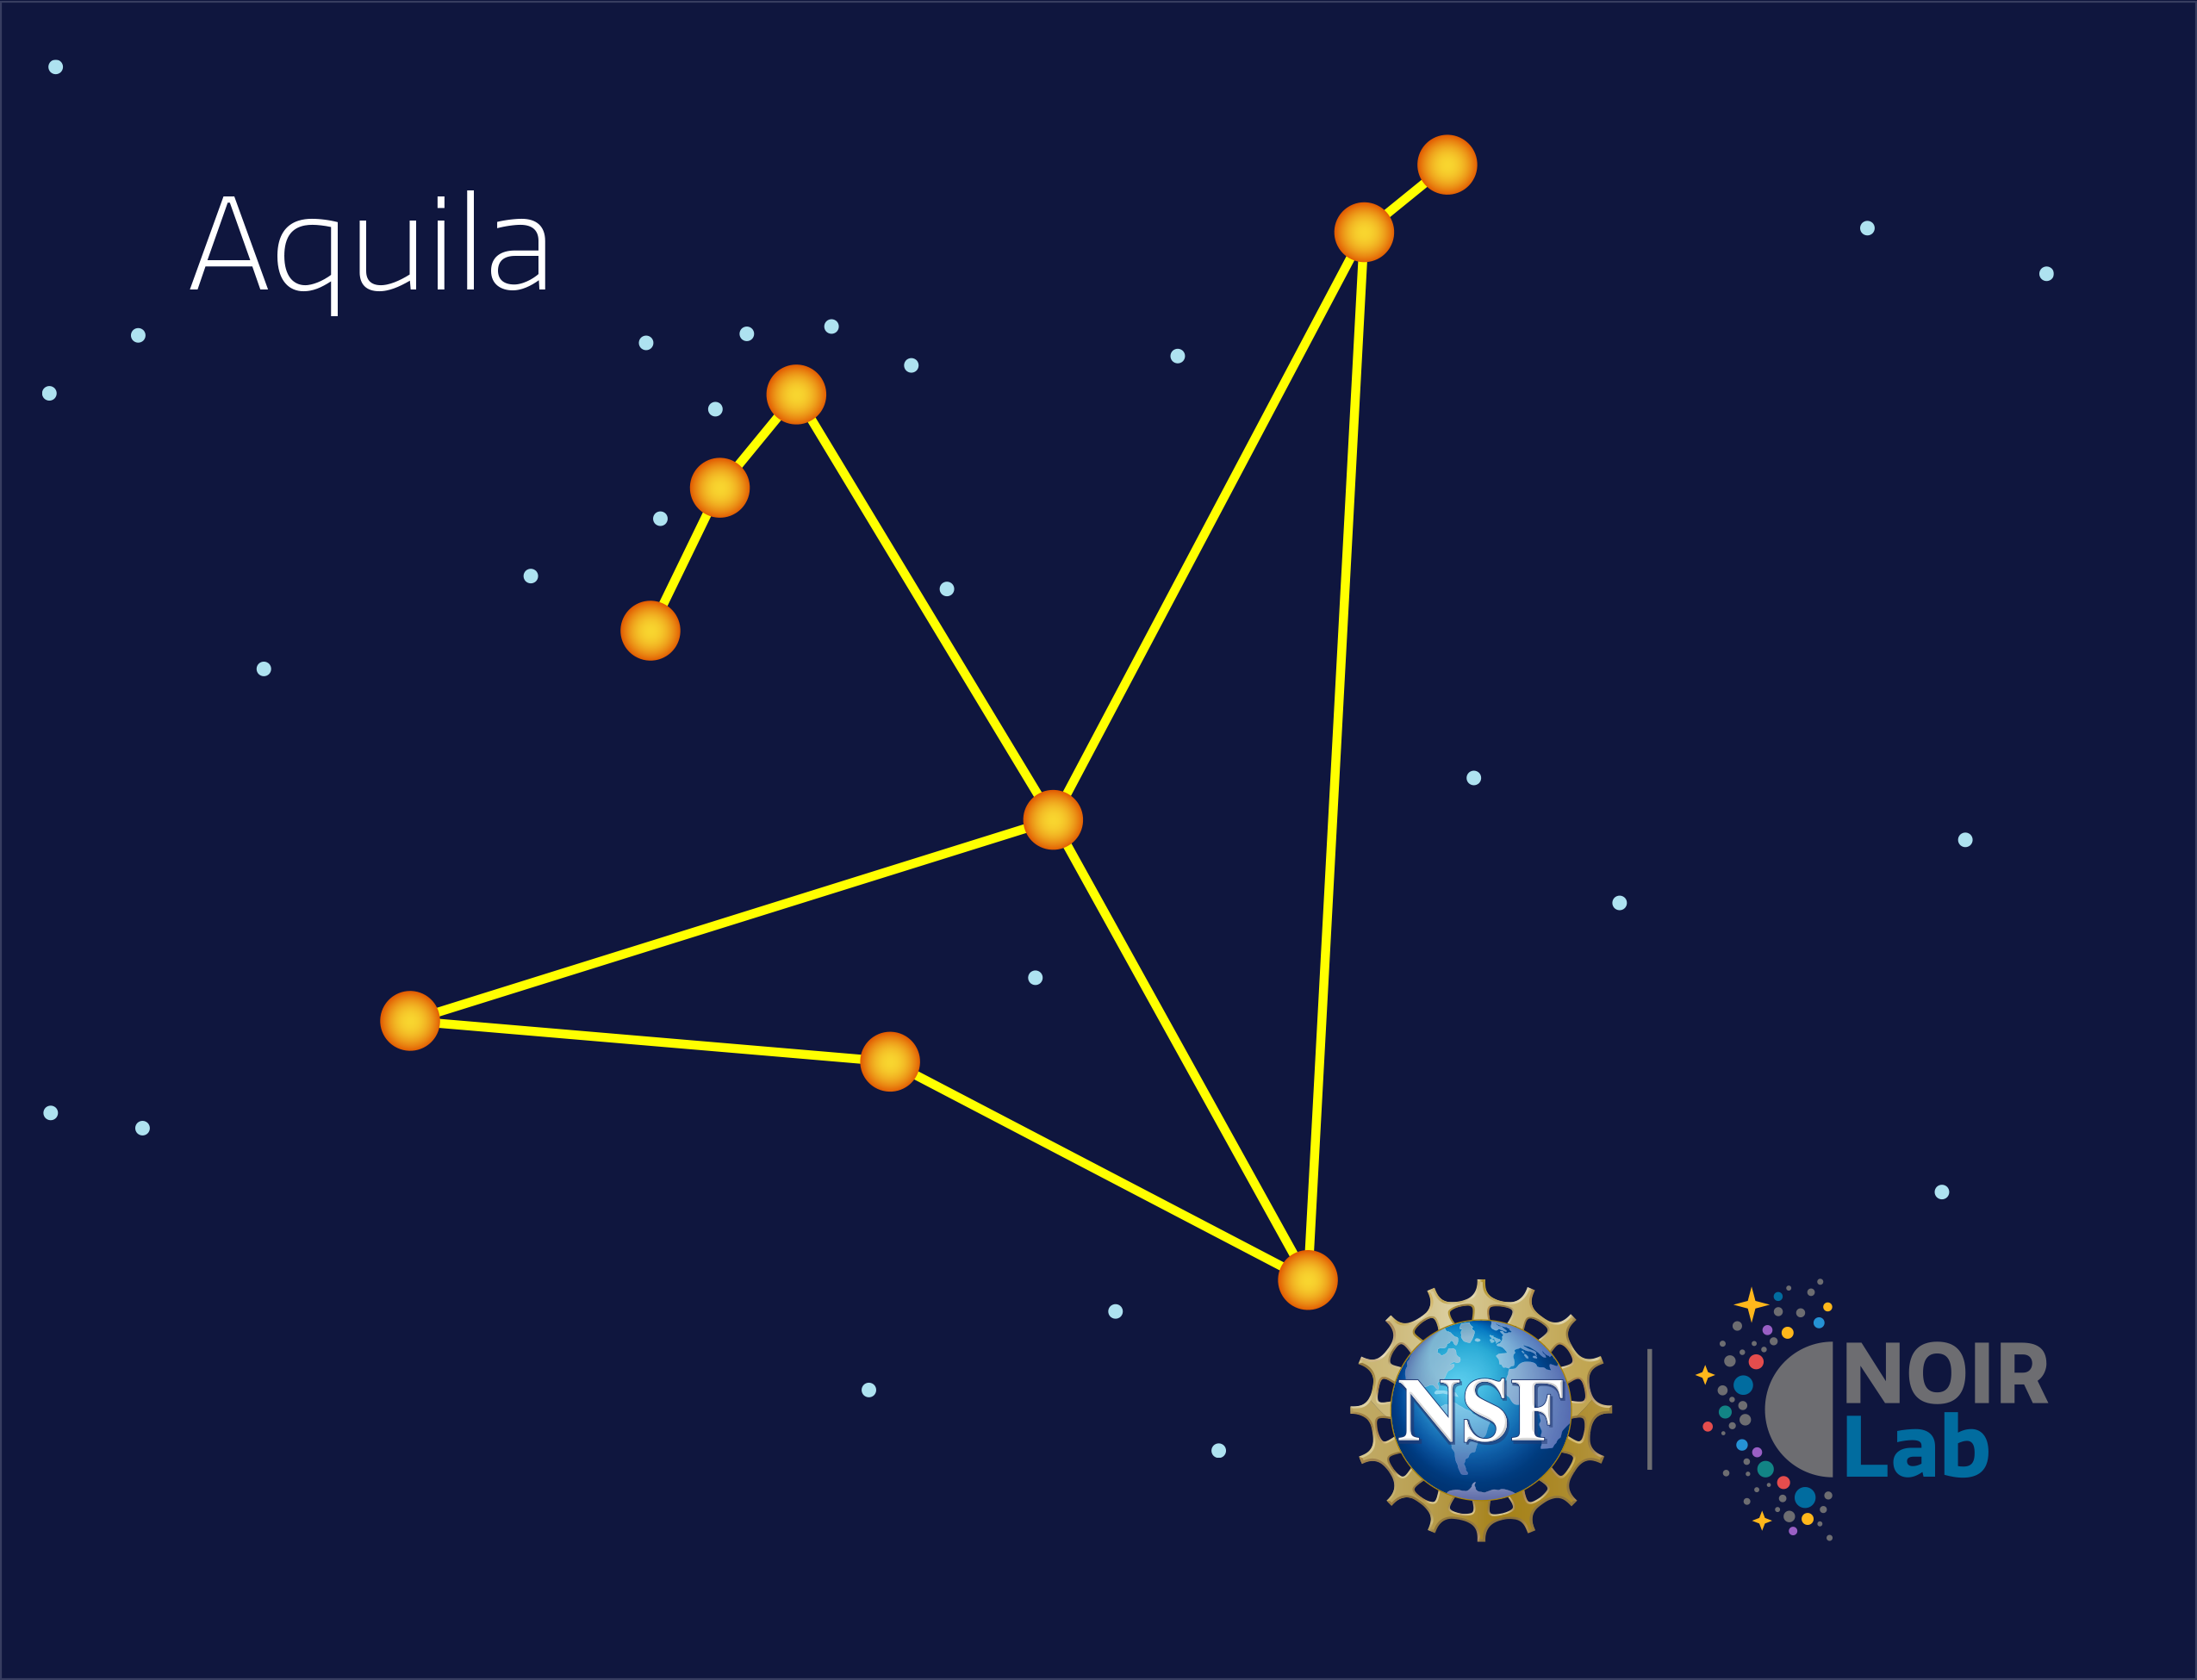

Aquila

Credit: NOIRLab